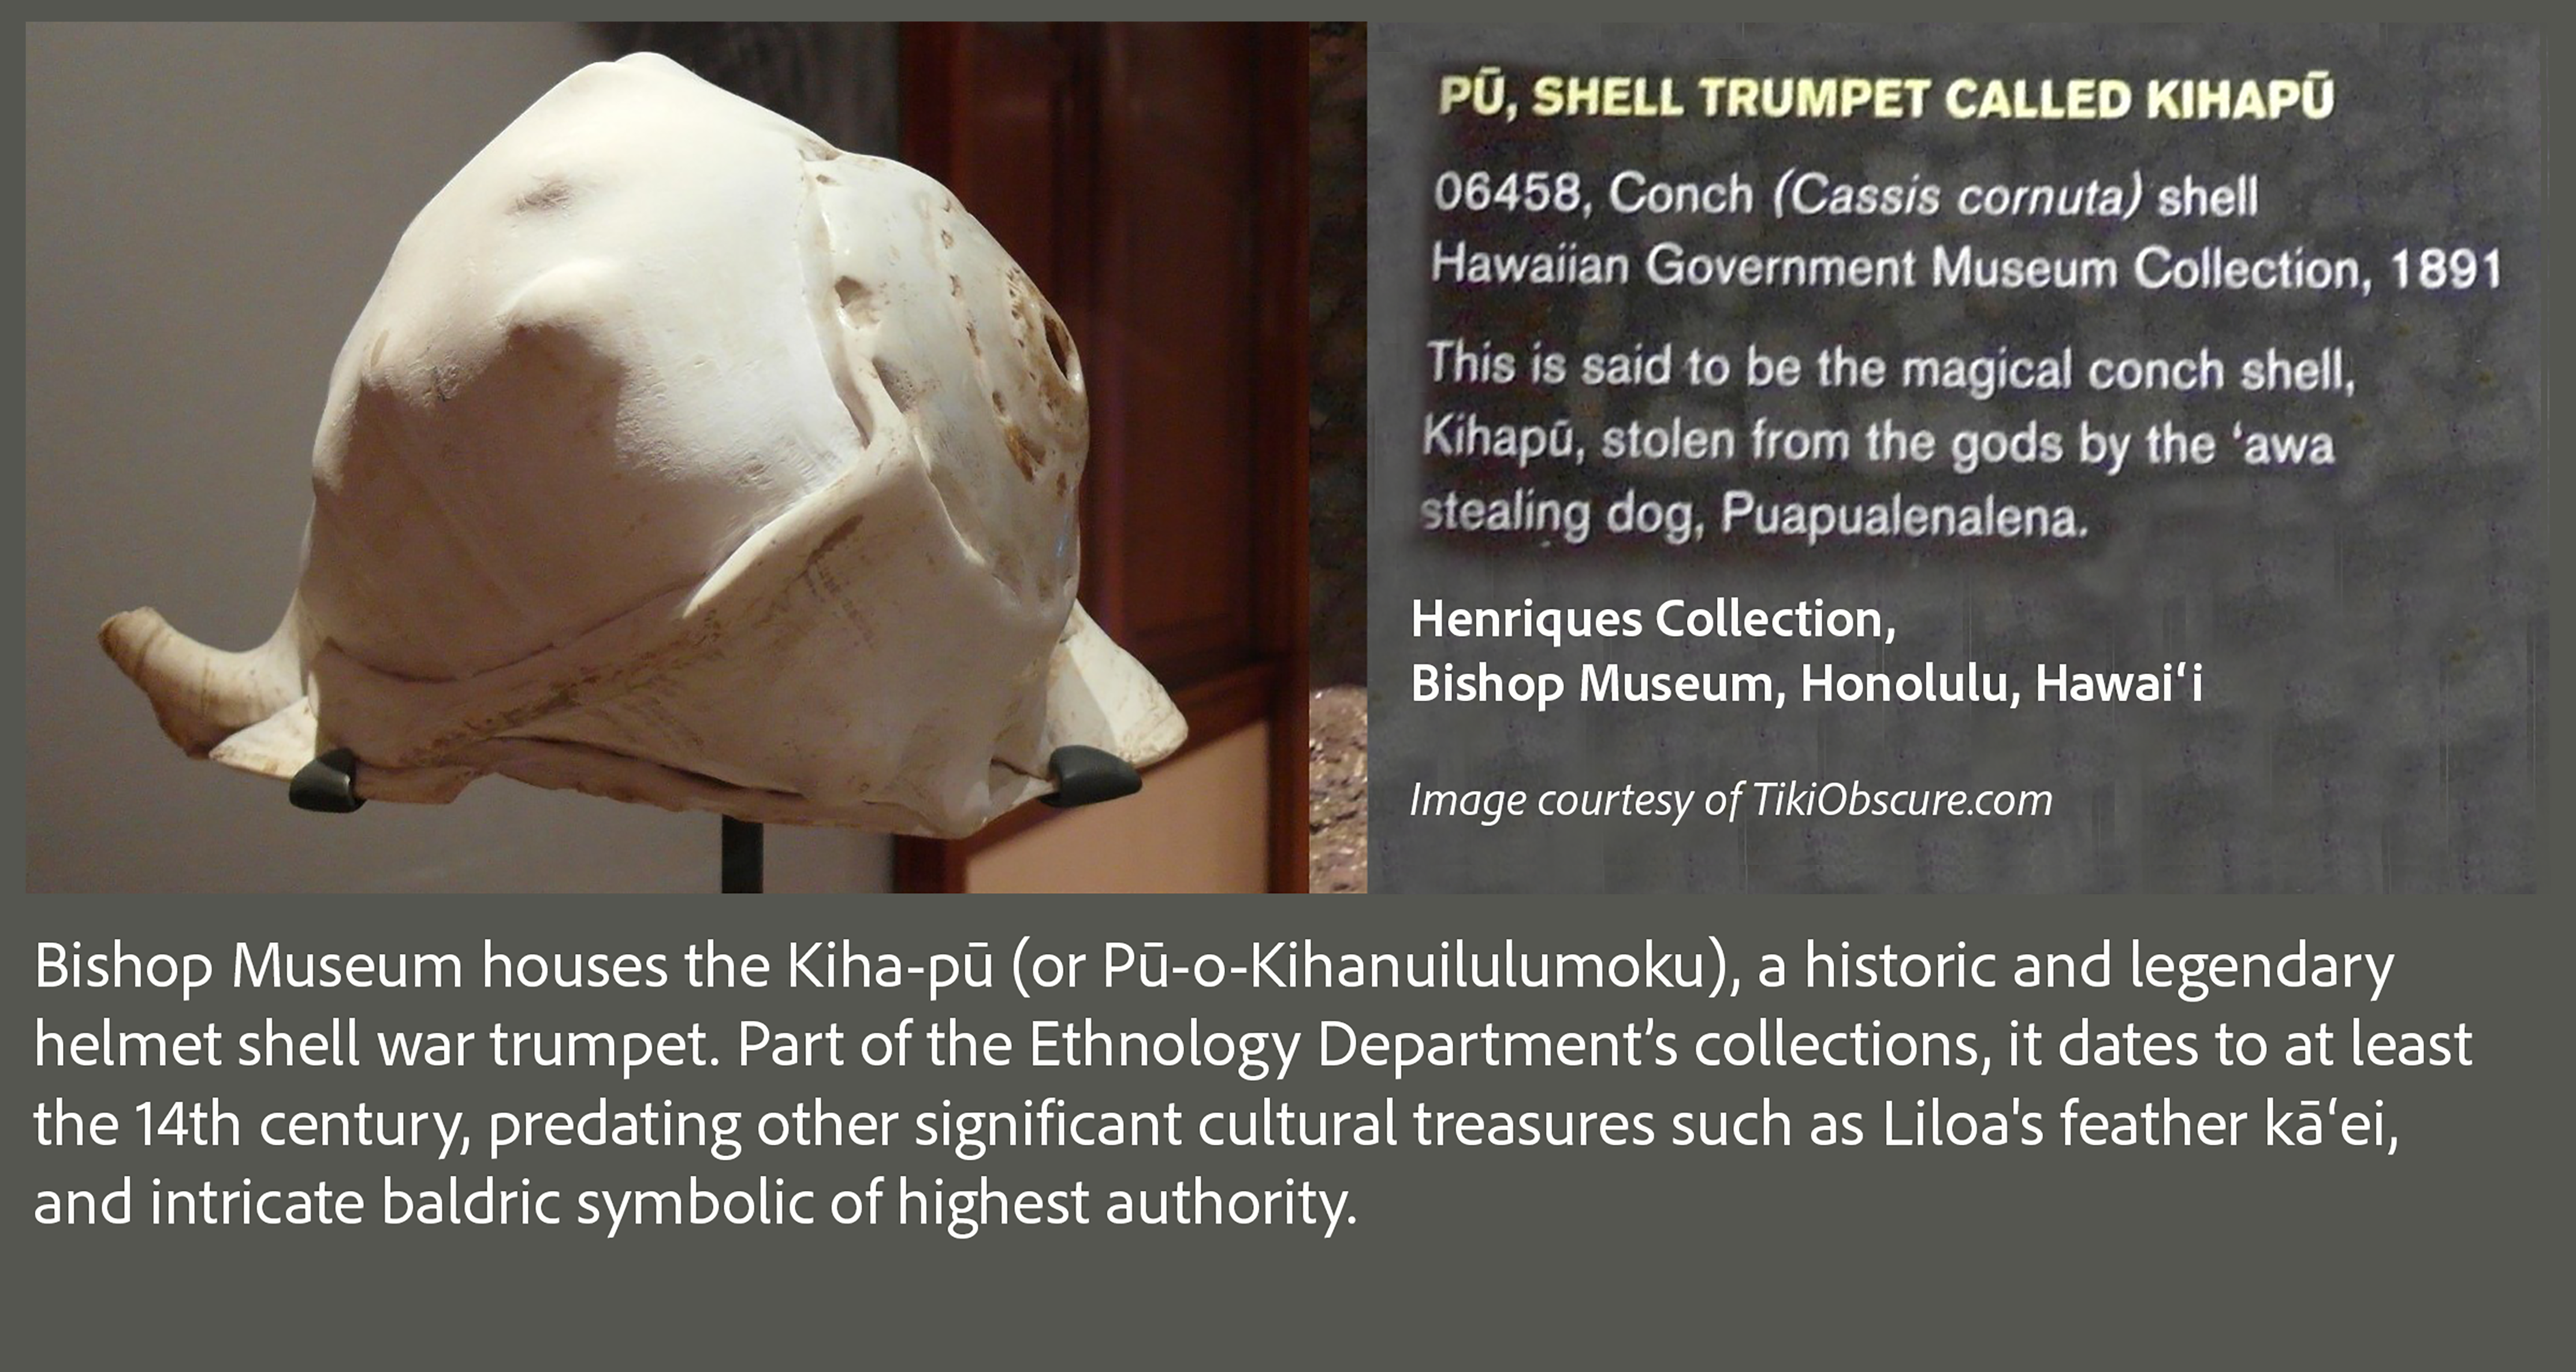

An image of the Kiha-pū (shell trumpet of Chief Kiha) in the Bishop Museum in Honolulu.

An image of the Kiha-pū (shell trumpet of Chief Kiha) in the Bishop Museum in Honolulu.

Credit: NOIRLab